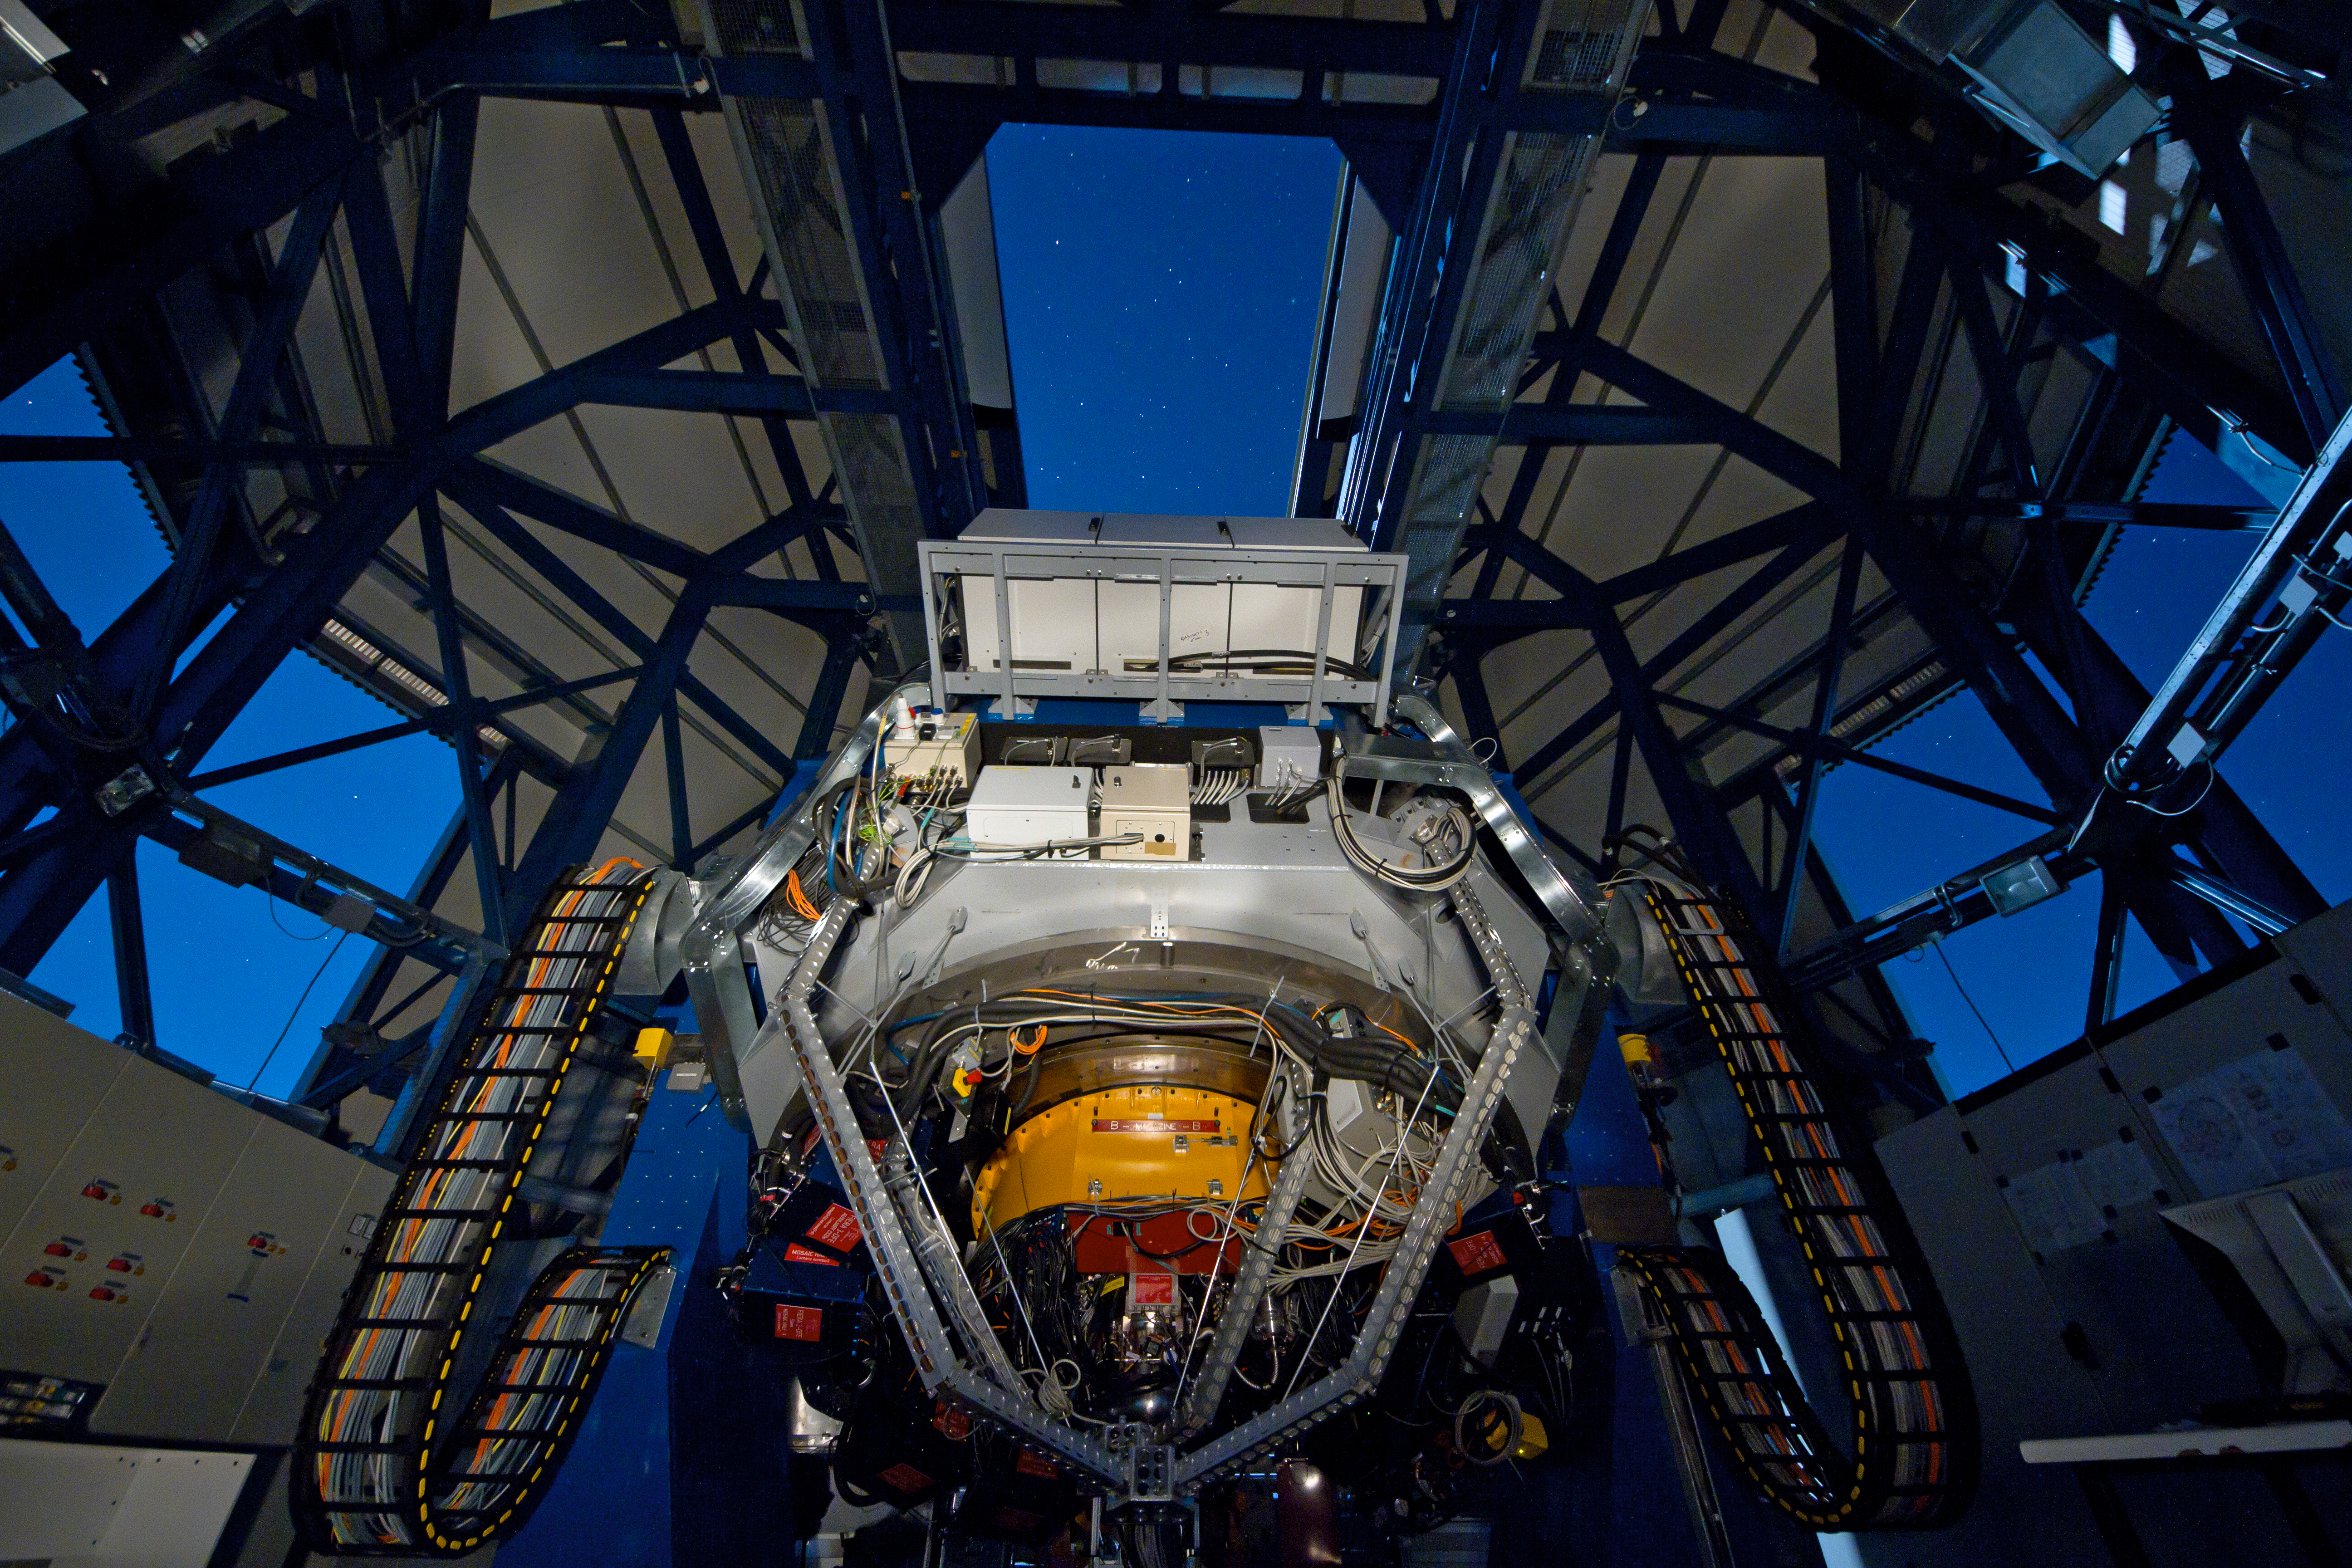

The VLT Survey Telescope observing on a moonlit night

This view taken from the inside of the VST enclosure shows the telescope observing on a moonlit night. The telescope is pointing away from the camera and the OmegaCAM camera appears in the lower centre of the image. It is attached below the main mirror of the telescope and includes the orange and red structures.

Credit: ESO/INAF-VST/OmegaCAM/G. Lombardi (glphoto.it)